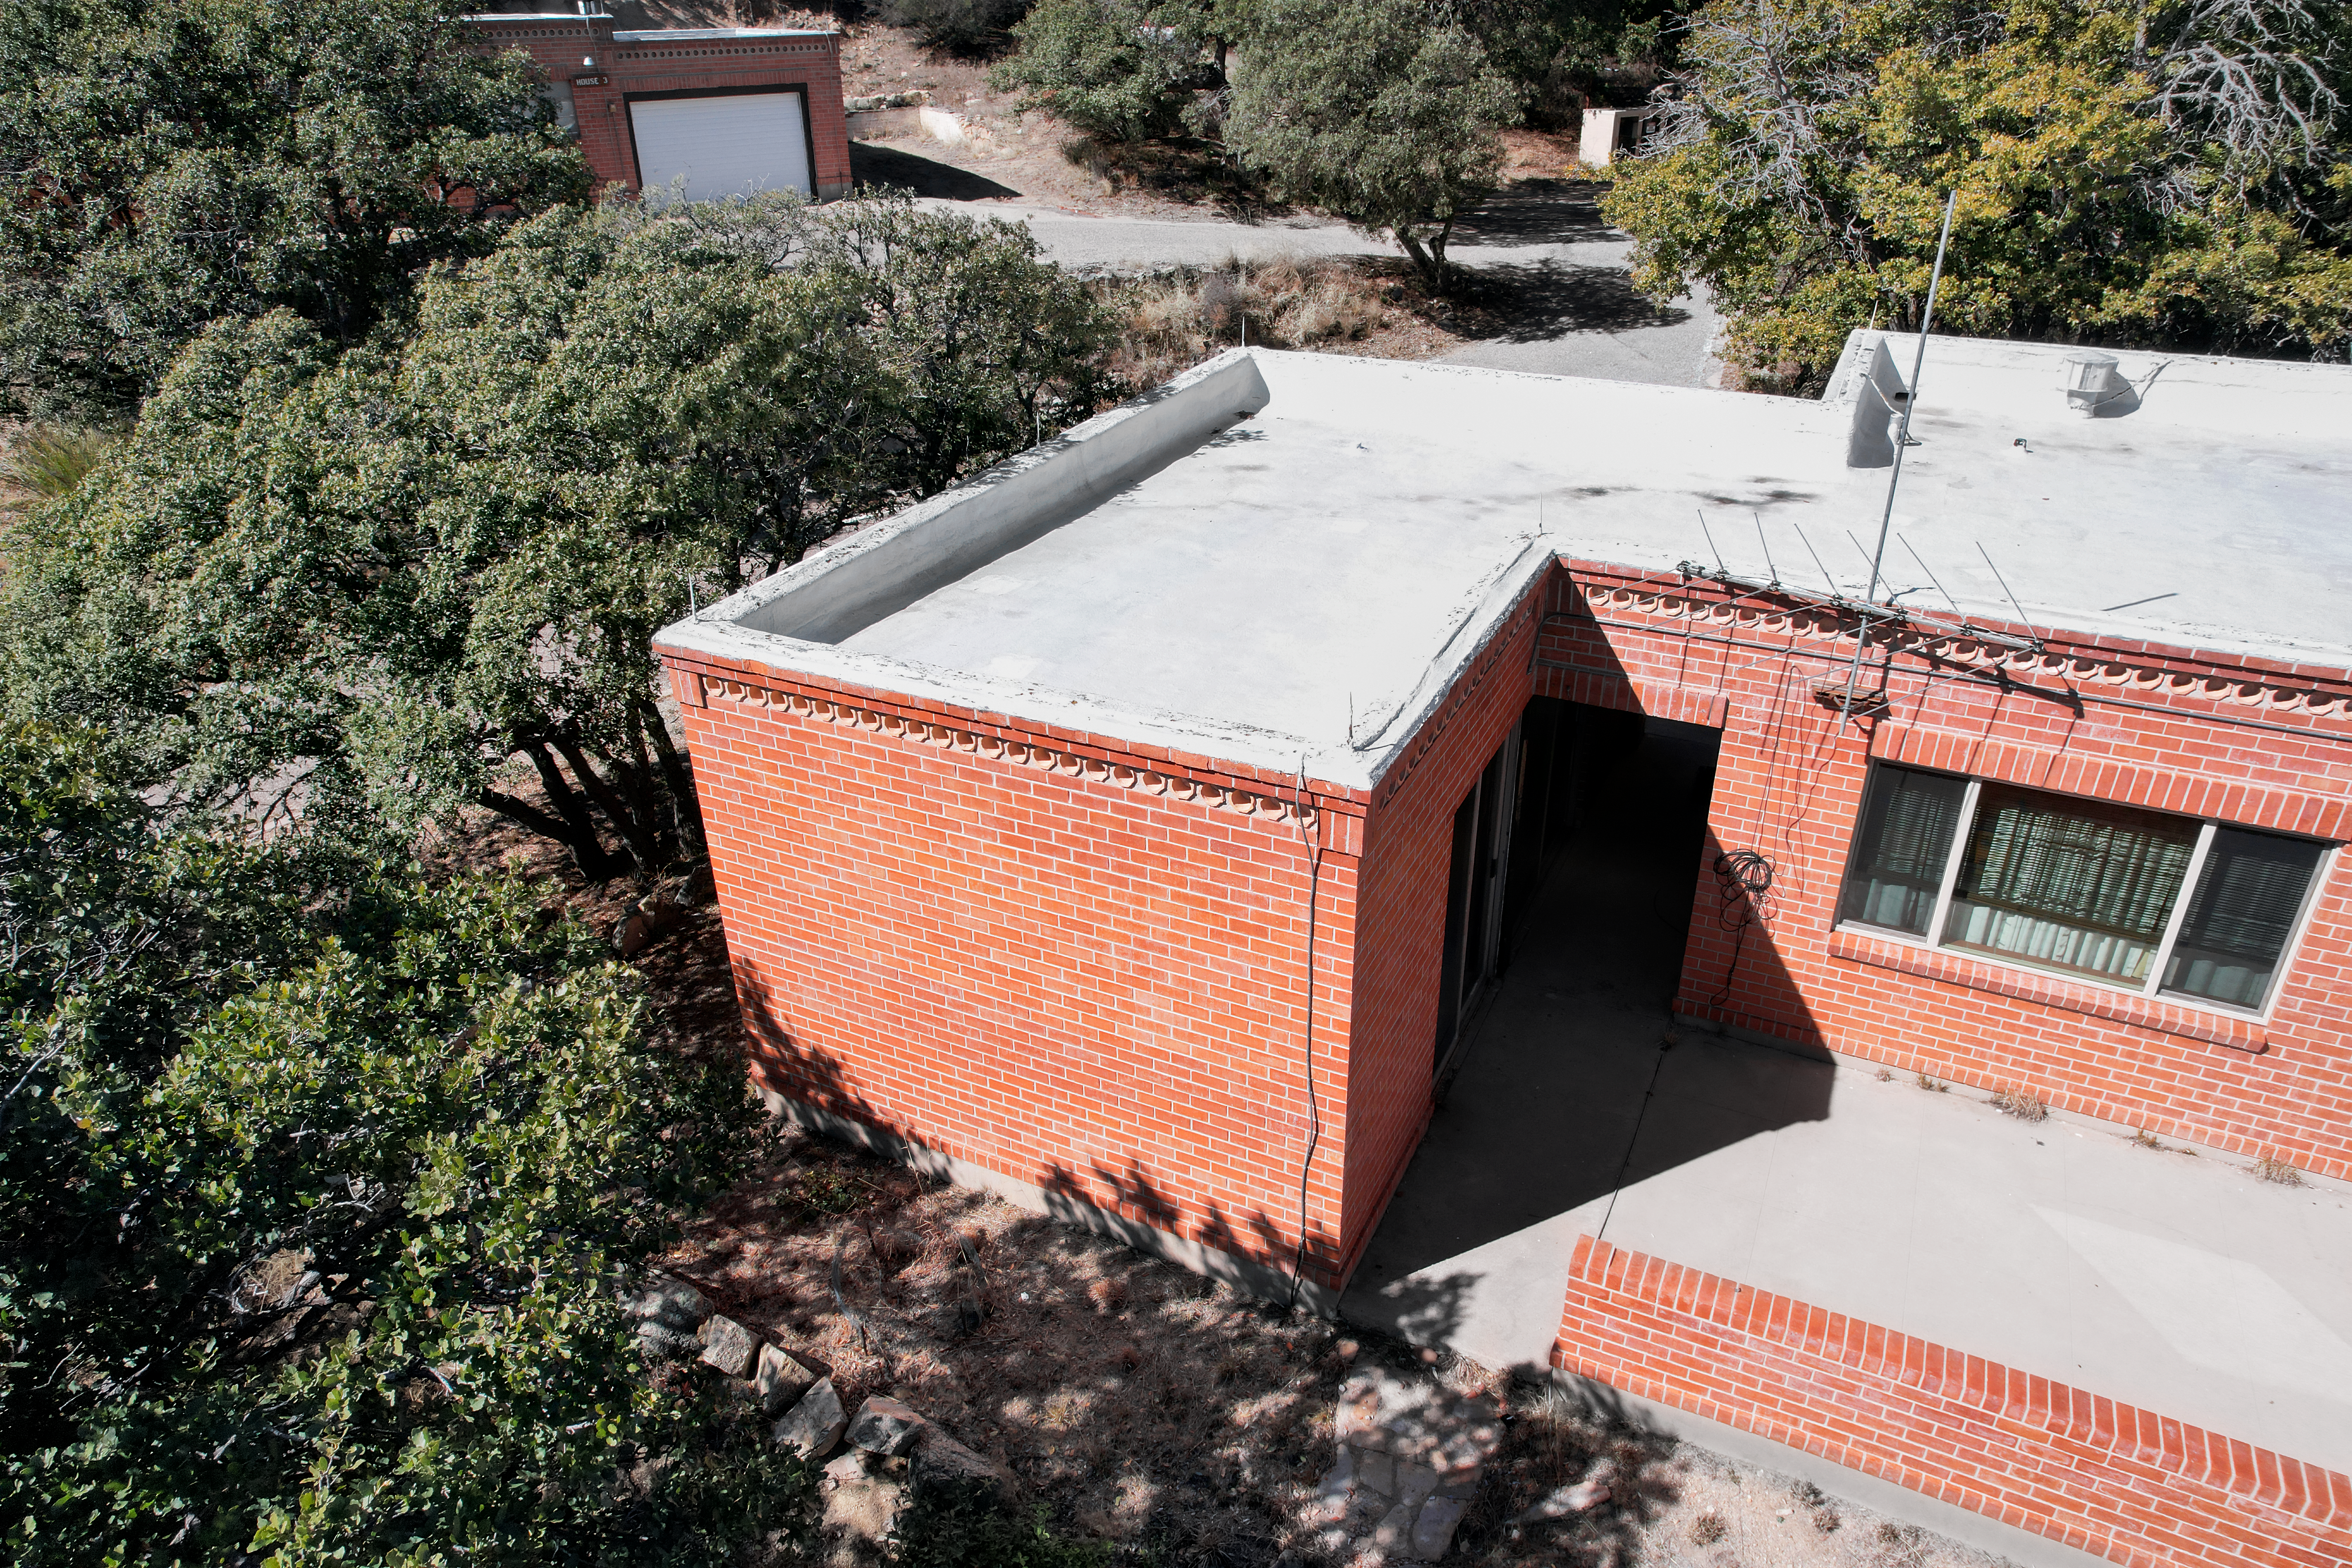

Kitt Peak National Observatory House 4

Aerial view of the roof of House 4 at Kitt Peak National Observatory (KPNO), a Program of NSF NOIRLab.

Credit: KPNO/NOIRLab/NSF/AURA/P. Marenfeld